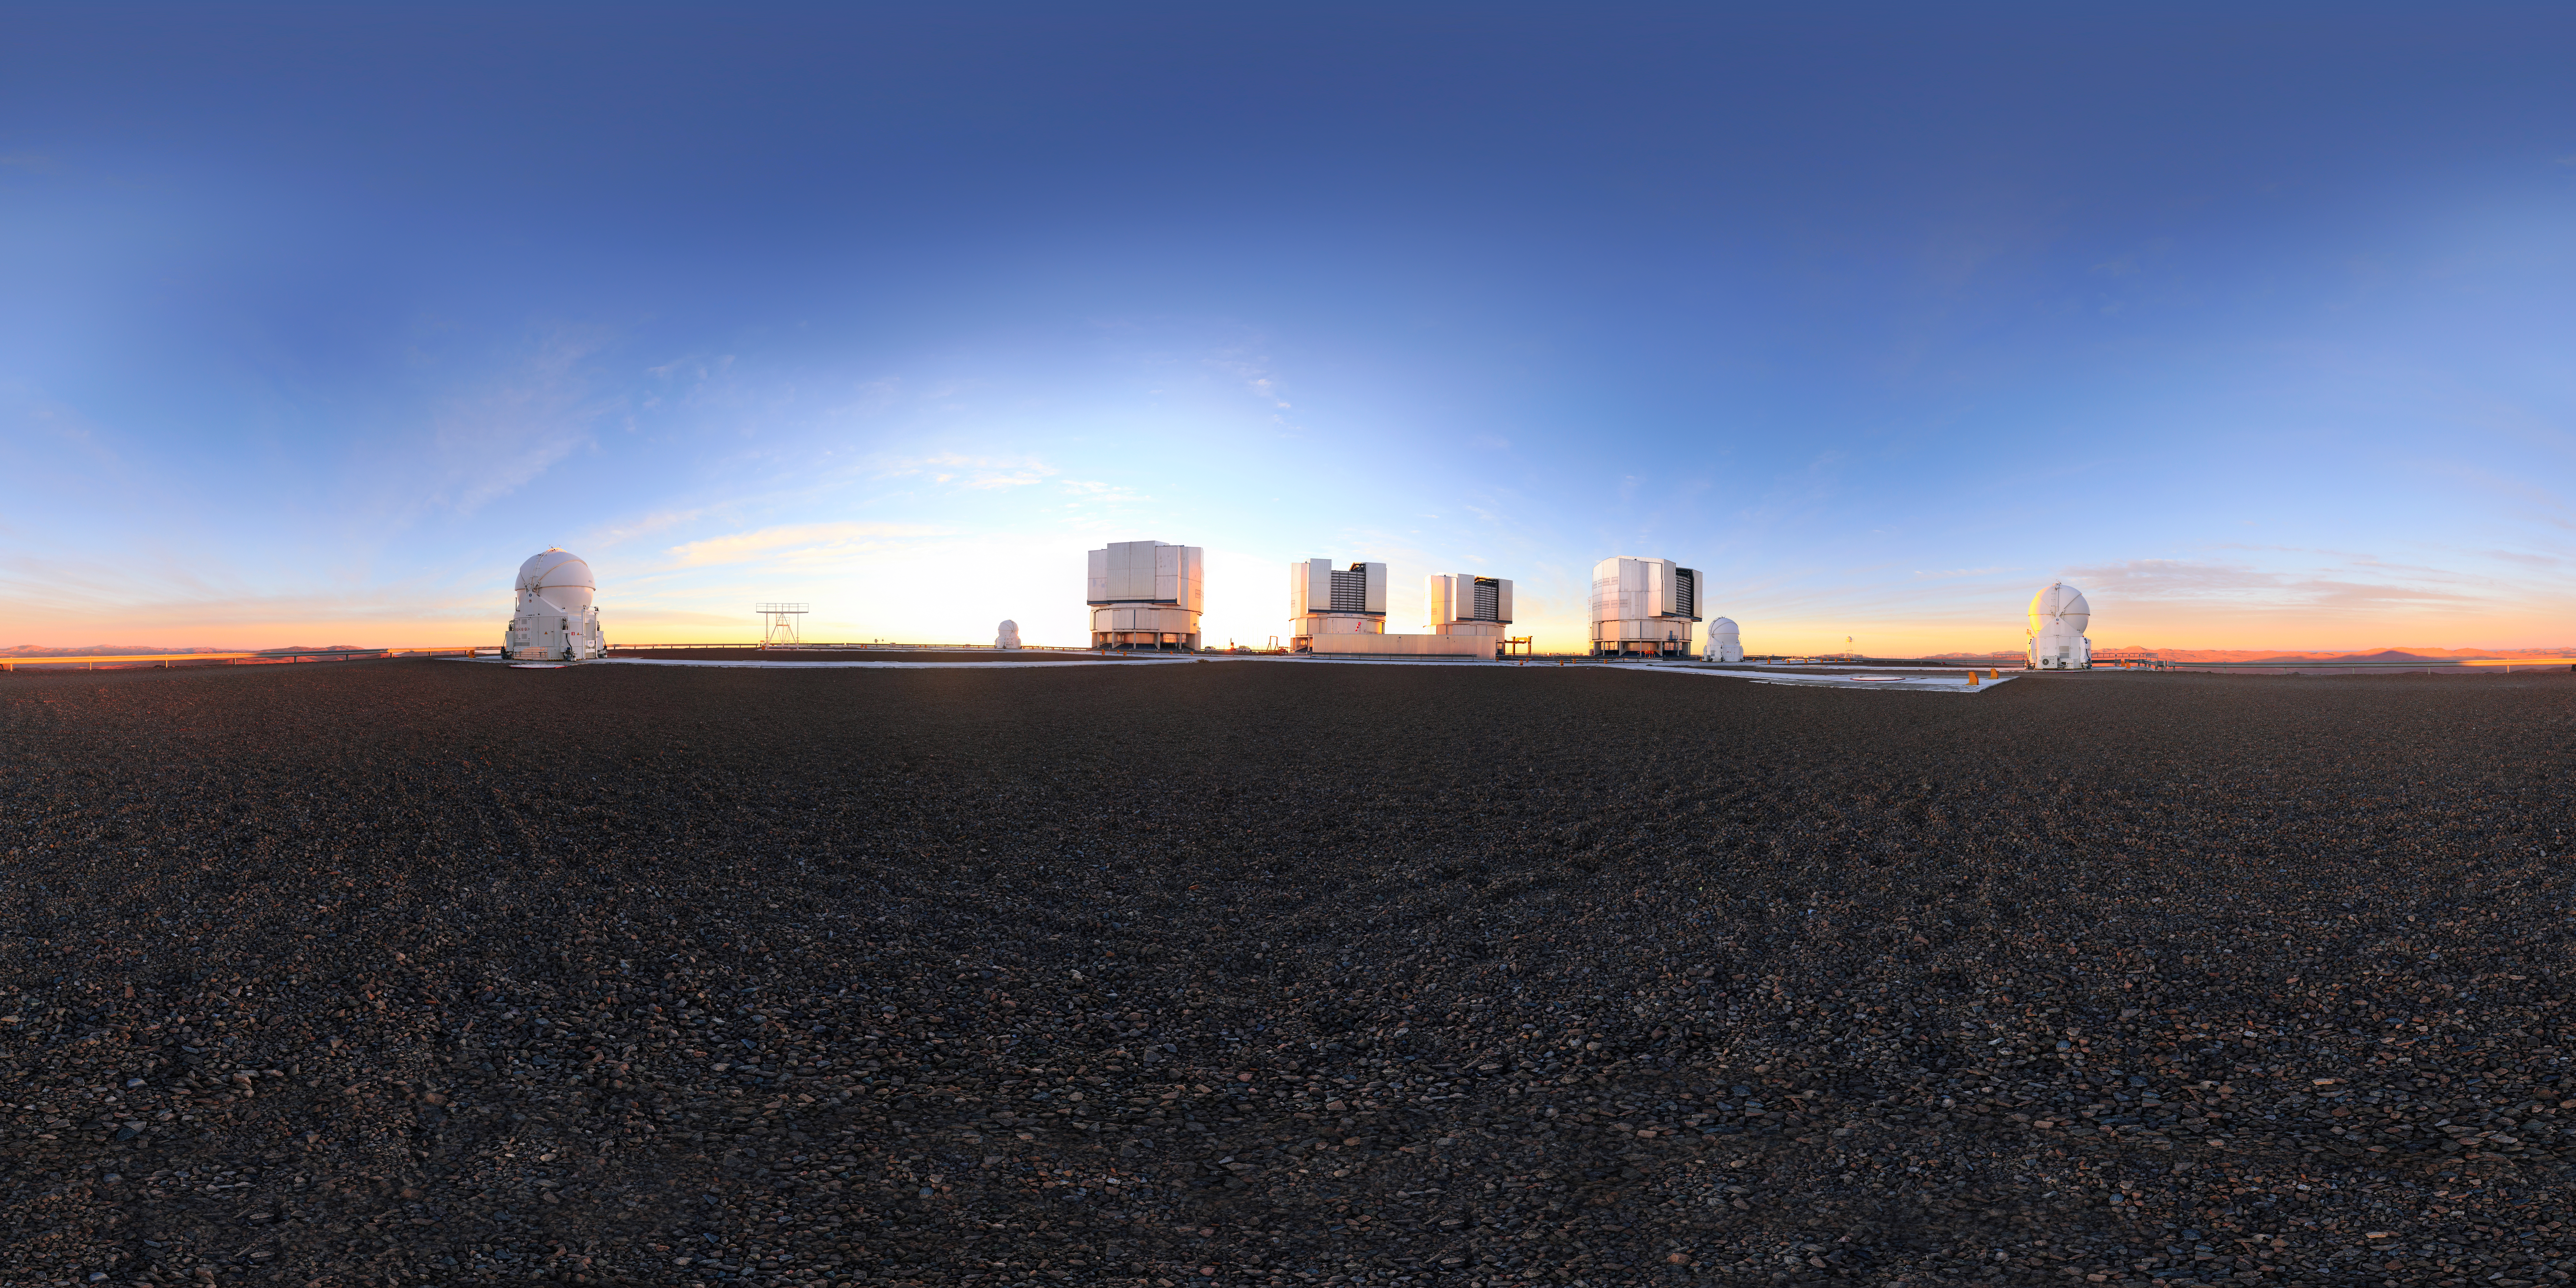

Paranal landscape

The Very Large Telescope array (VLT) is backlit by the sun in this wide field view. Located atop Cerro Paranal in northern Chile, the VLT is the world's most advanced optical instrument.

Credit: F. Char/ESO